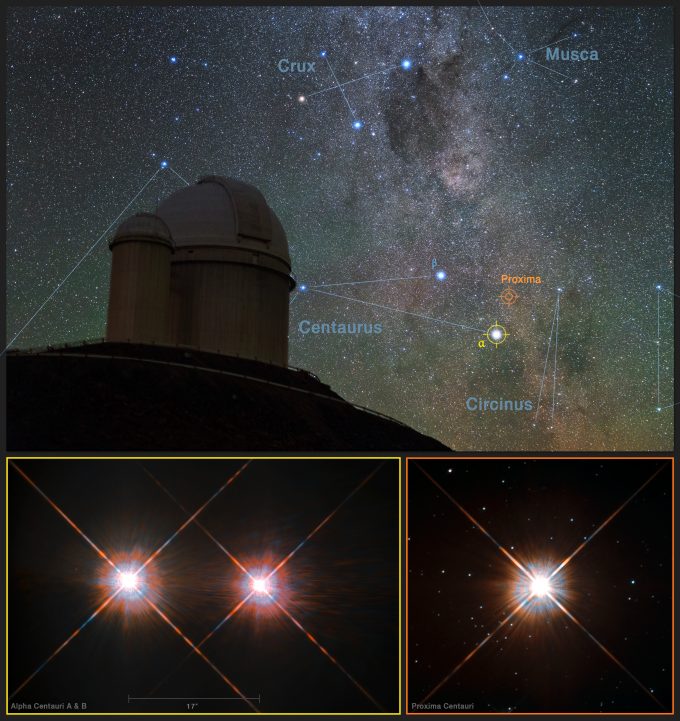

Southern Sky

This picture combines a view of the southern skies over the ESO 3.6-metre telescope at the La Silla Observatory in Chile with images of the stars Proxima Centauri (lower-right) and the double star Alpha Centauri AB (lower-left) from the NASA/ESA Hubble Space Telescope. Proxima Centauri is the closest star to the Solar System and is orbited by the planet Proxima b, which was discovered using the HARPS instrument on the ESO 3.6-metre telescope.

Credit: Y. Beletsky (LCO)/ESO/ESA/NASA/M. Zamani